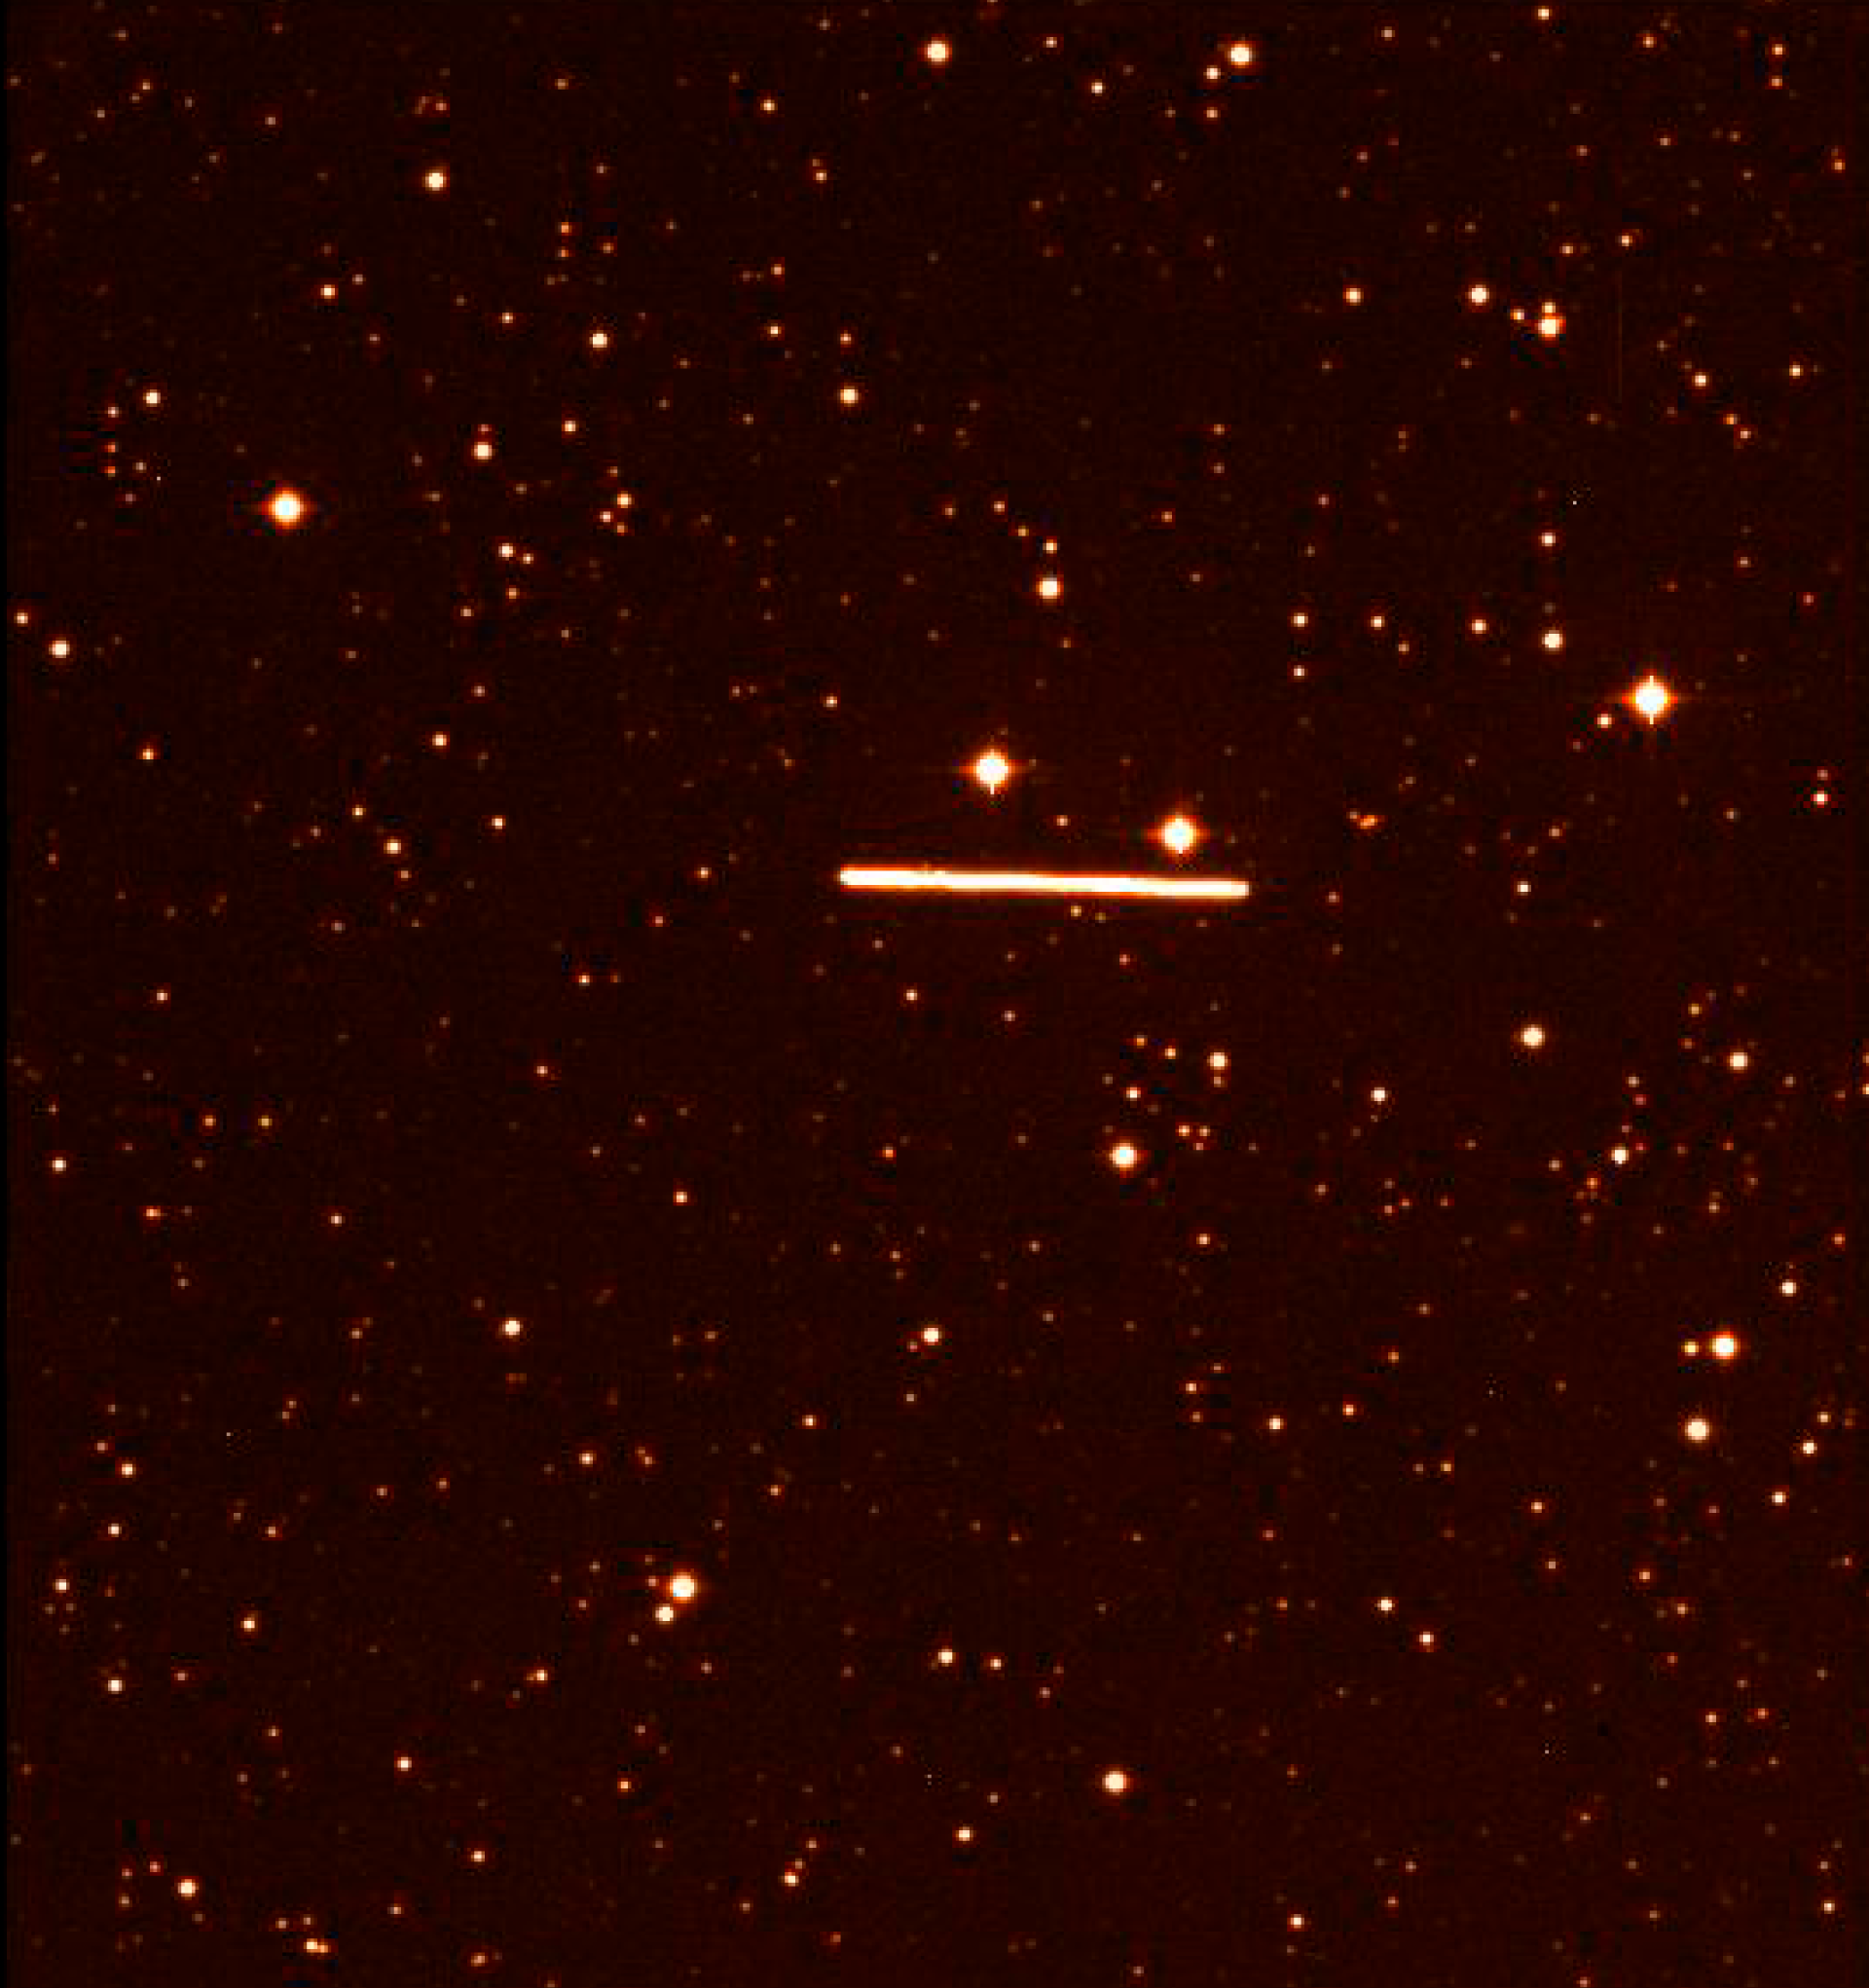

Asteroid (4179) Toutatis passes the Earth

These photos were obtained nearly simultaneously in the morning of September 29, at 02:30 hrs UT, when the asteroid was passing through the constellation of Triangulum Australe ("The Southern Triangle"). The offset between the two trails corresponds to the difference of the lines-of-sight from the two telescopes towards the object. Two 1-min images were taken almost simultaneously with the FORS-1 instrument on Kueyen, the second 8.2m VLT Unit Telescope on Paranal, and on the WFI camera installed on the ESO/MPI 2.2m telescope at La Silla. The WFI image was obtained though a R broad-band filter; on the VLT, a narrow band [O III] interference filter was used to attenuate the light of the bright asteroid. The images were then scaled and processed in order to compensate for the different characteristics of the two instruments (scale, orientation, distortion, sensitivity). The VLT image is displayed in red, the WFI image in green. As the stars are common to both images, they appear yellowish.

Credit: ESO